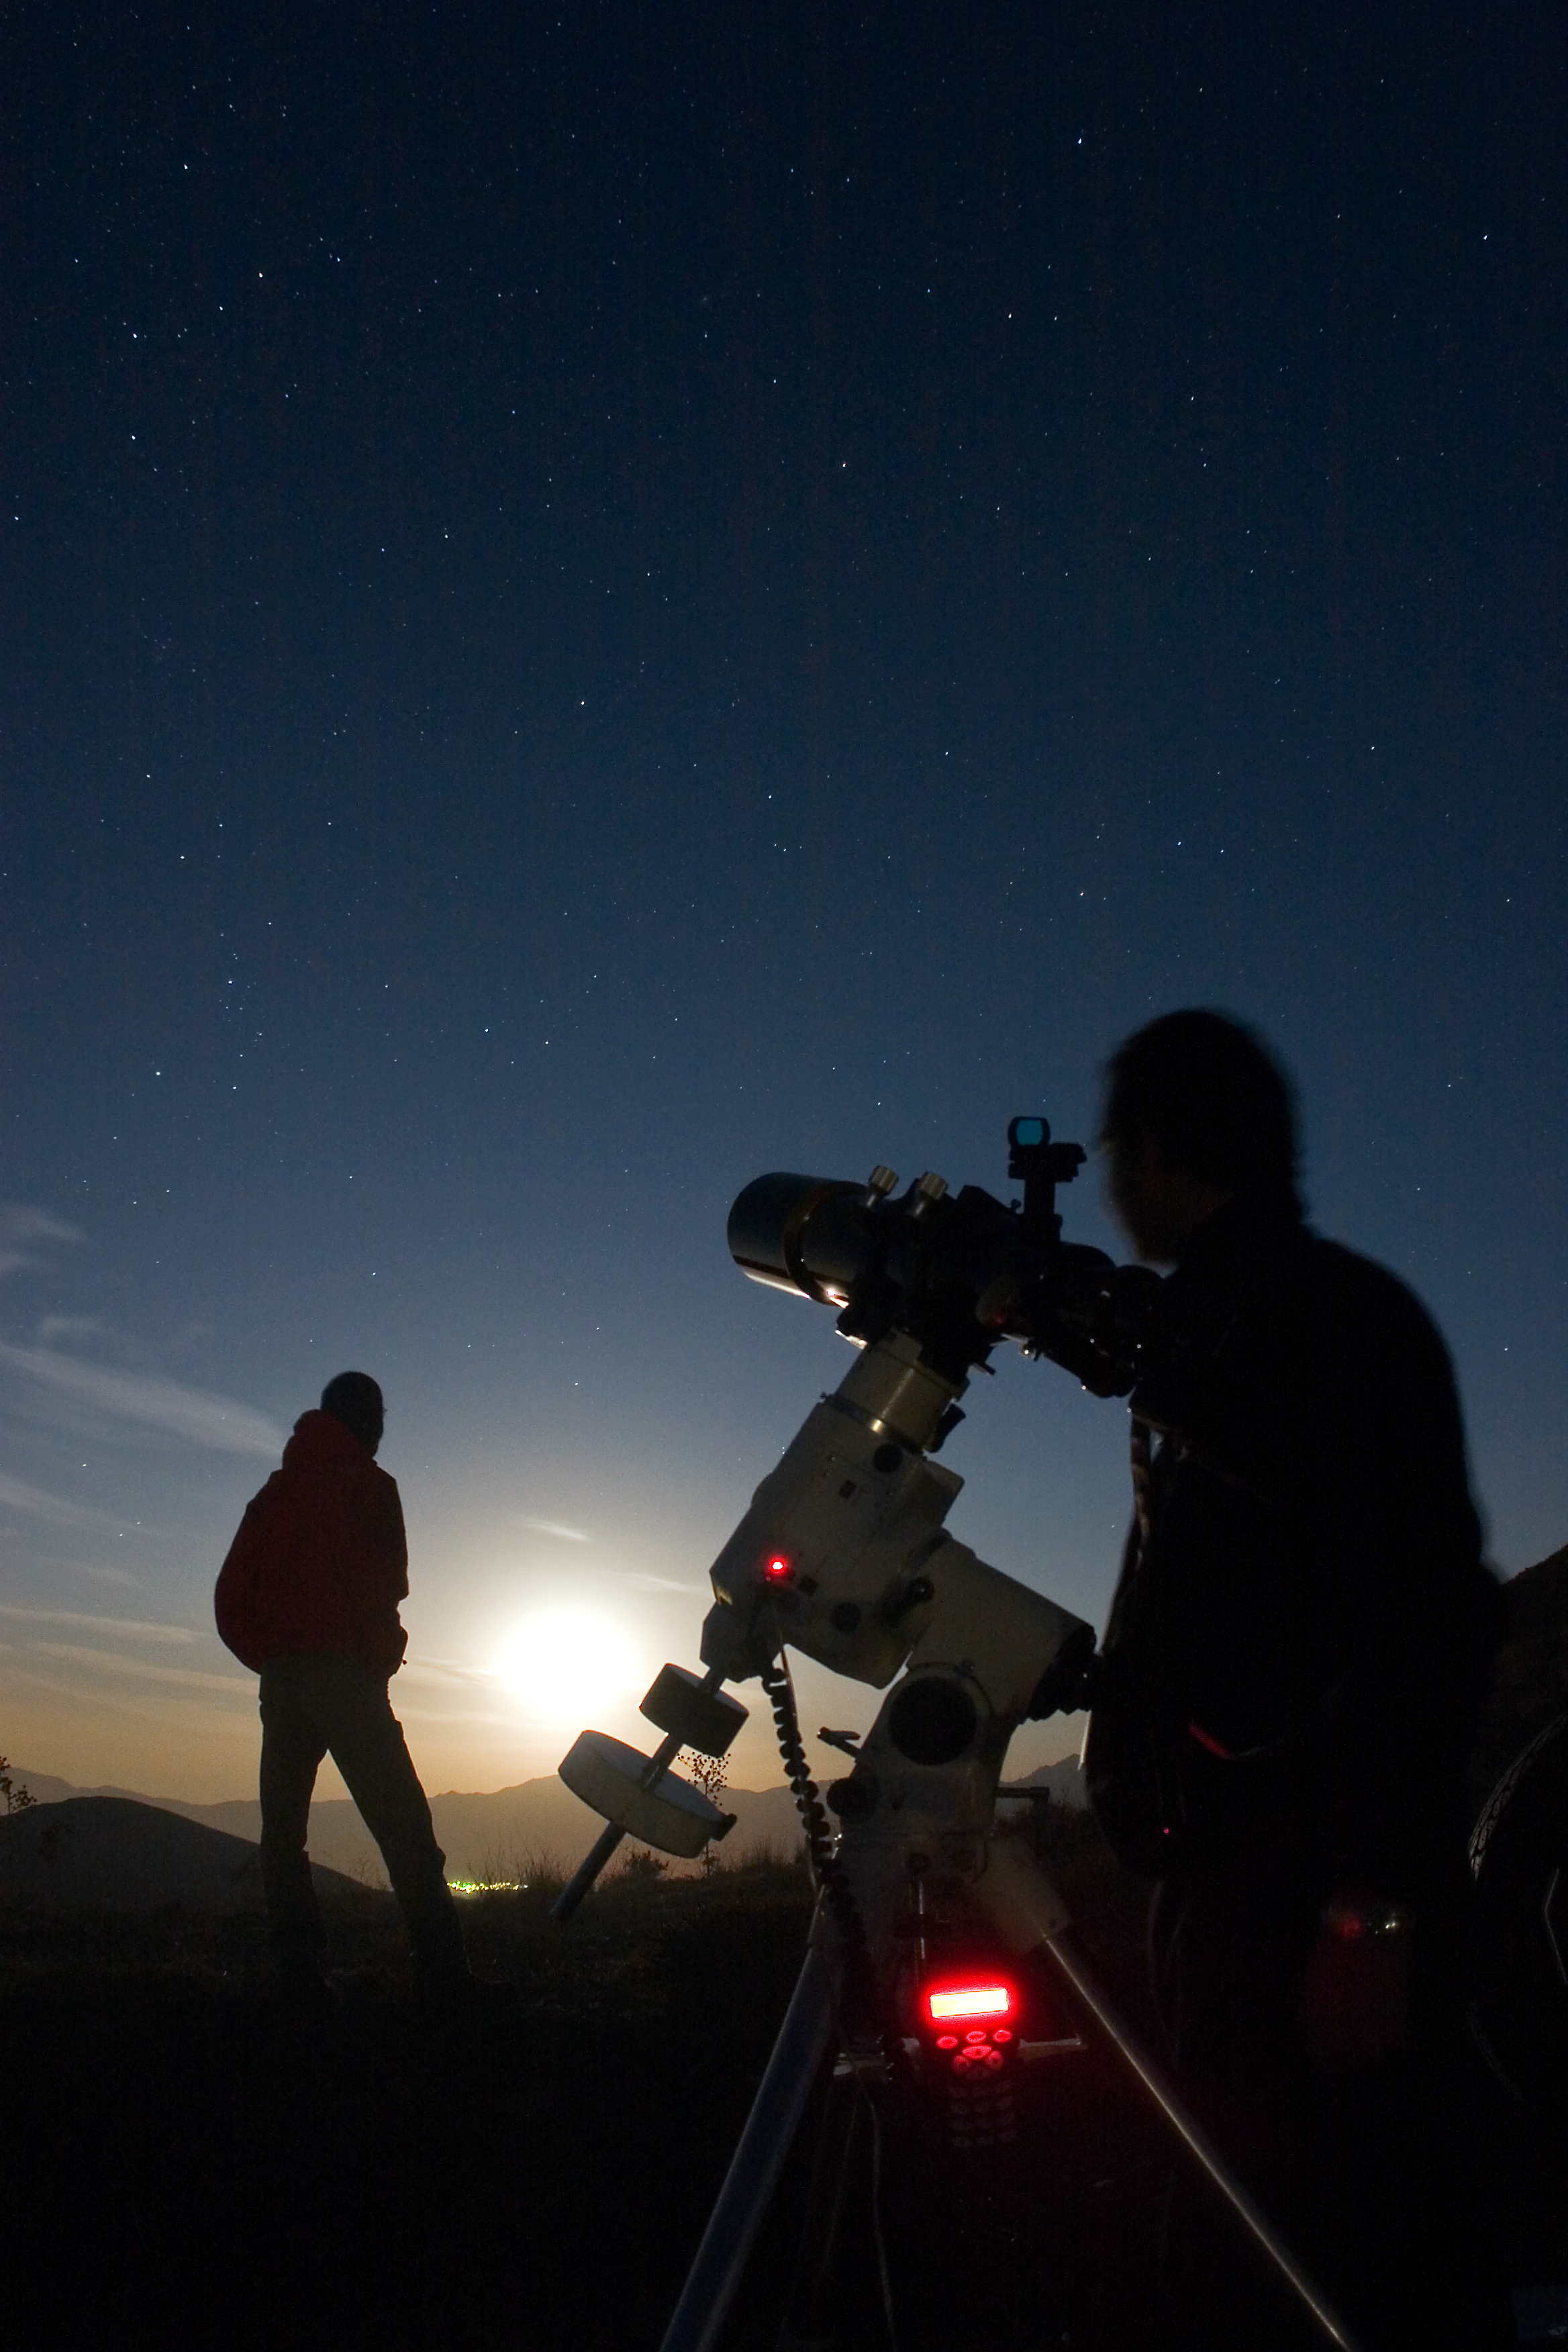

100 Hours of Astronomy

For 100 hours, from 2 to 5 April 2009, amateur astronomers, professional astronomers, educators and people all around the world will share the experience of observing the sky. In this picture amateur astronomers are staring at the wonder of the skies.

More information: www.100hoursofastronomy.org

Credit: TWAN/Babak Tafreshi